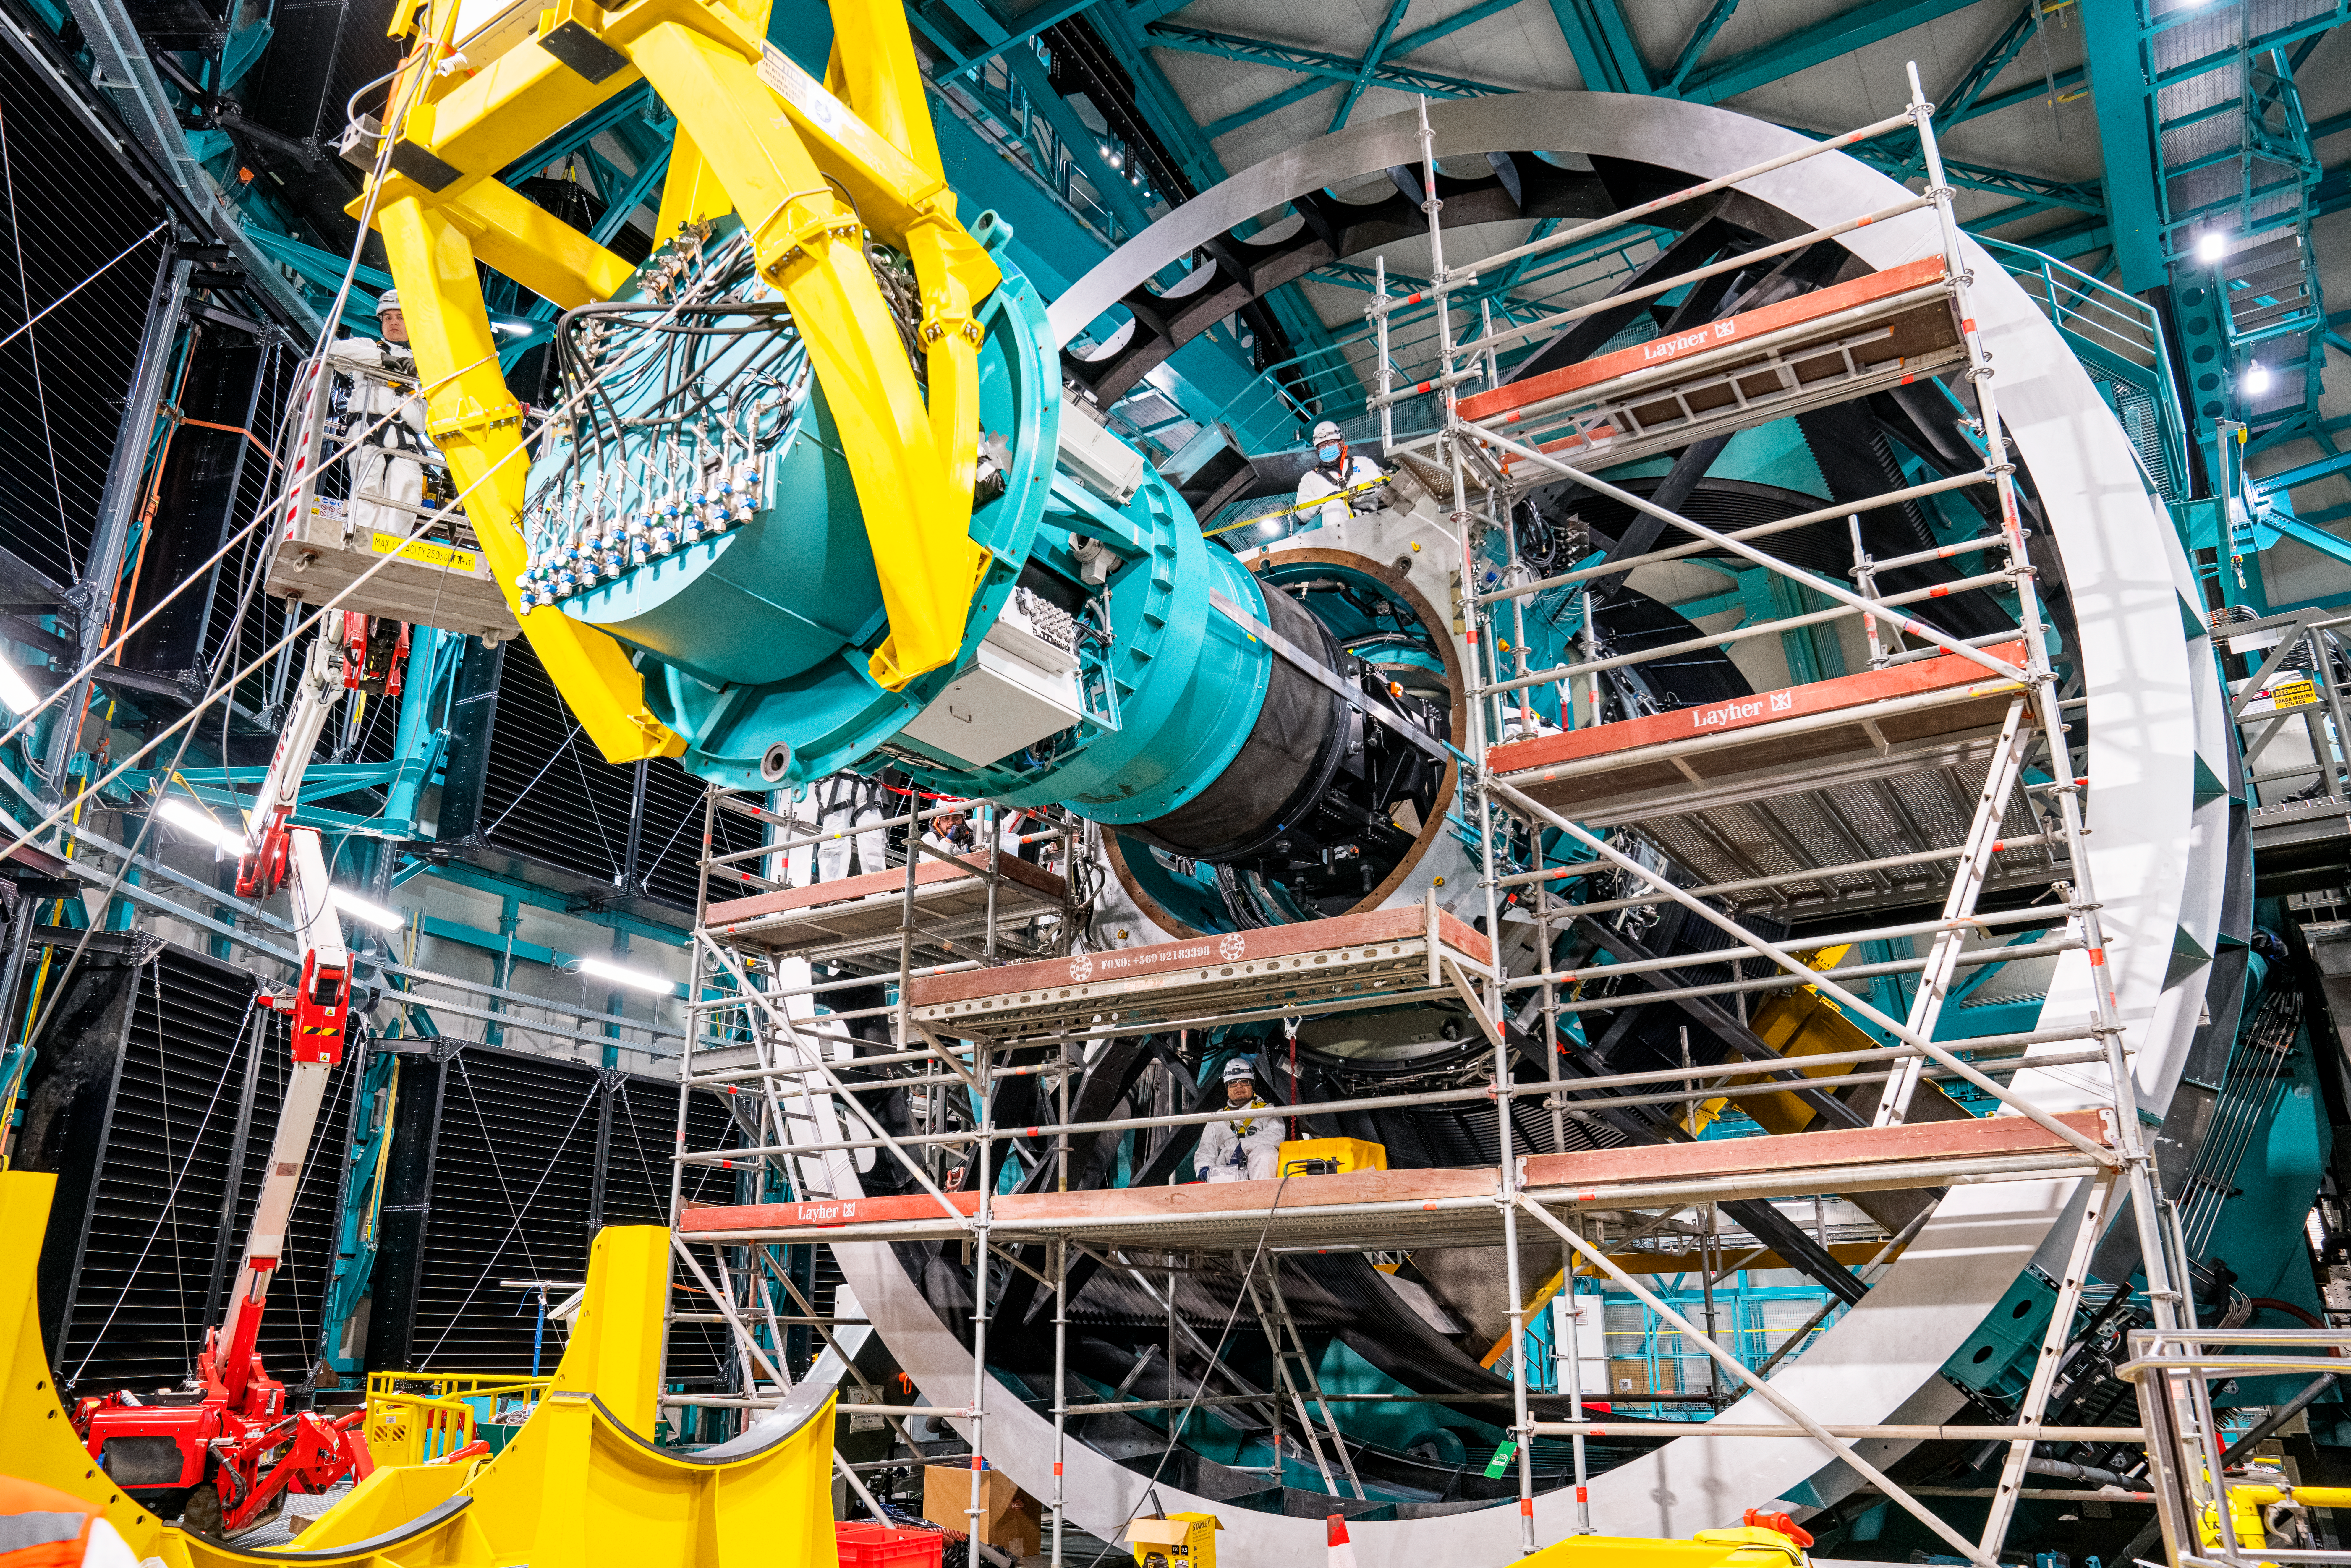

Rubin ComCam Install

Comcam Friday 23

Credit: Rubin Observatory/NSF/AURA/H. Stockebrand